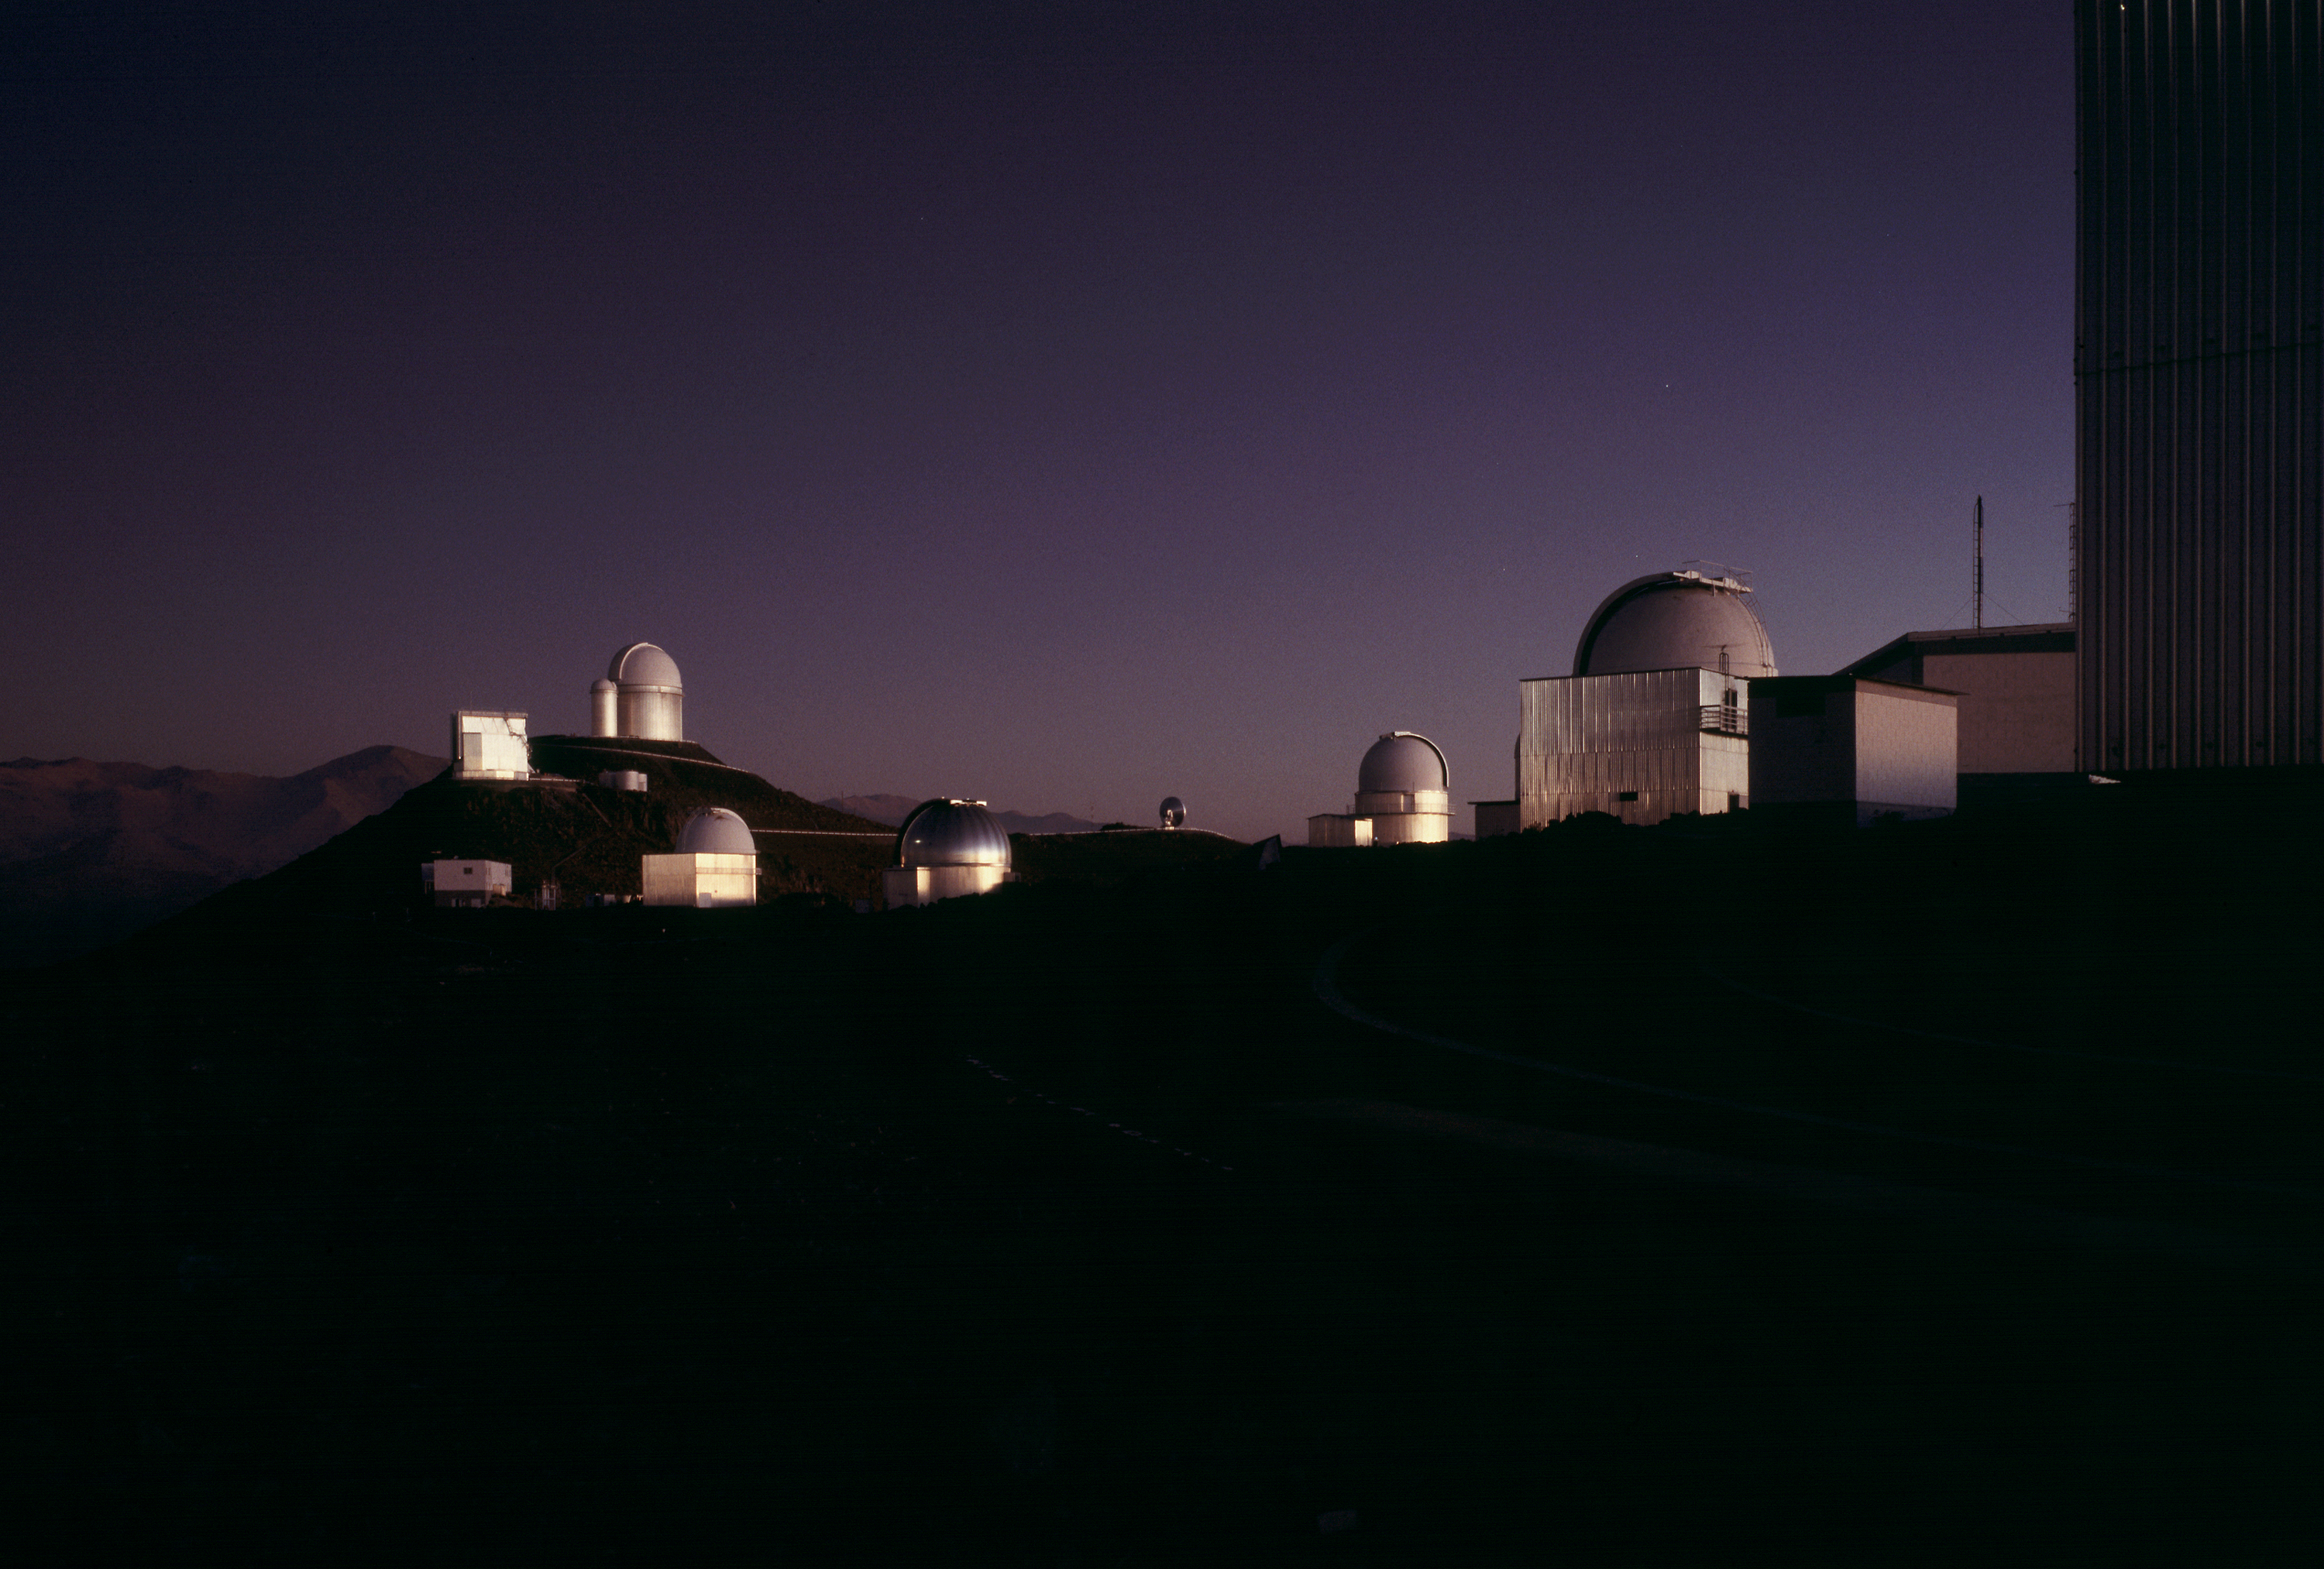

La Silla telescopes

The ESO La Silla Observatory at twilight. From left to right, one sees the 3.6m NTT (square), the double dome of the 3.6m with the tiny 1.4m CAT, the Schmidt telescope, the ESO/MPI 2.2m (silver dome). The 15m SEST radio telescope is visible at a distance, and then the dome of the MARLY 1m telescope (formerly hosting the GPO), followed by the 1m telescope. Currently (2008), ESO operates the 3.6m, the NTT and the 2.2m.

Credit: ESO/H.H.Heyer